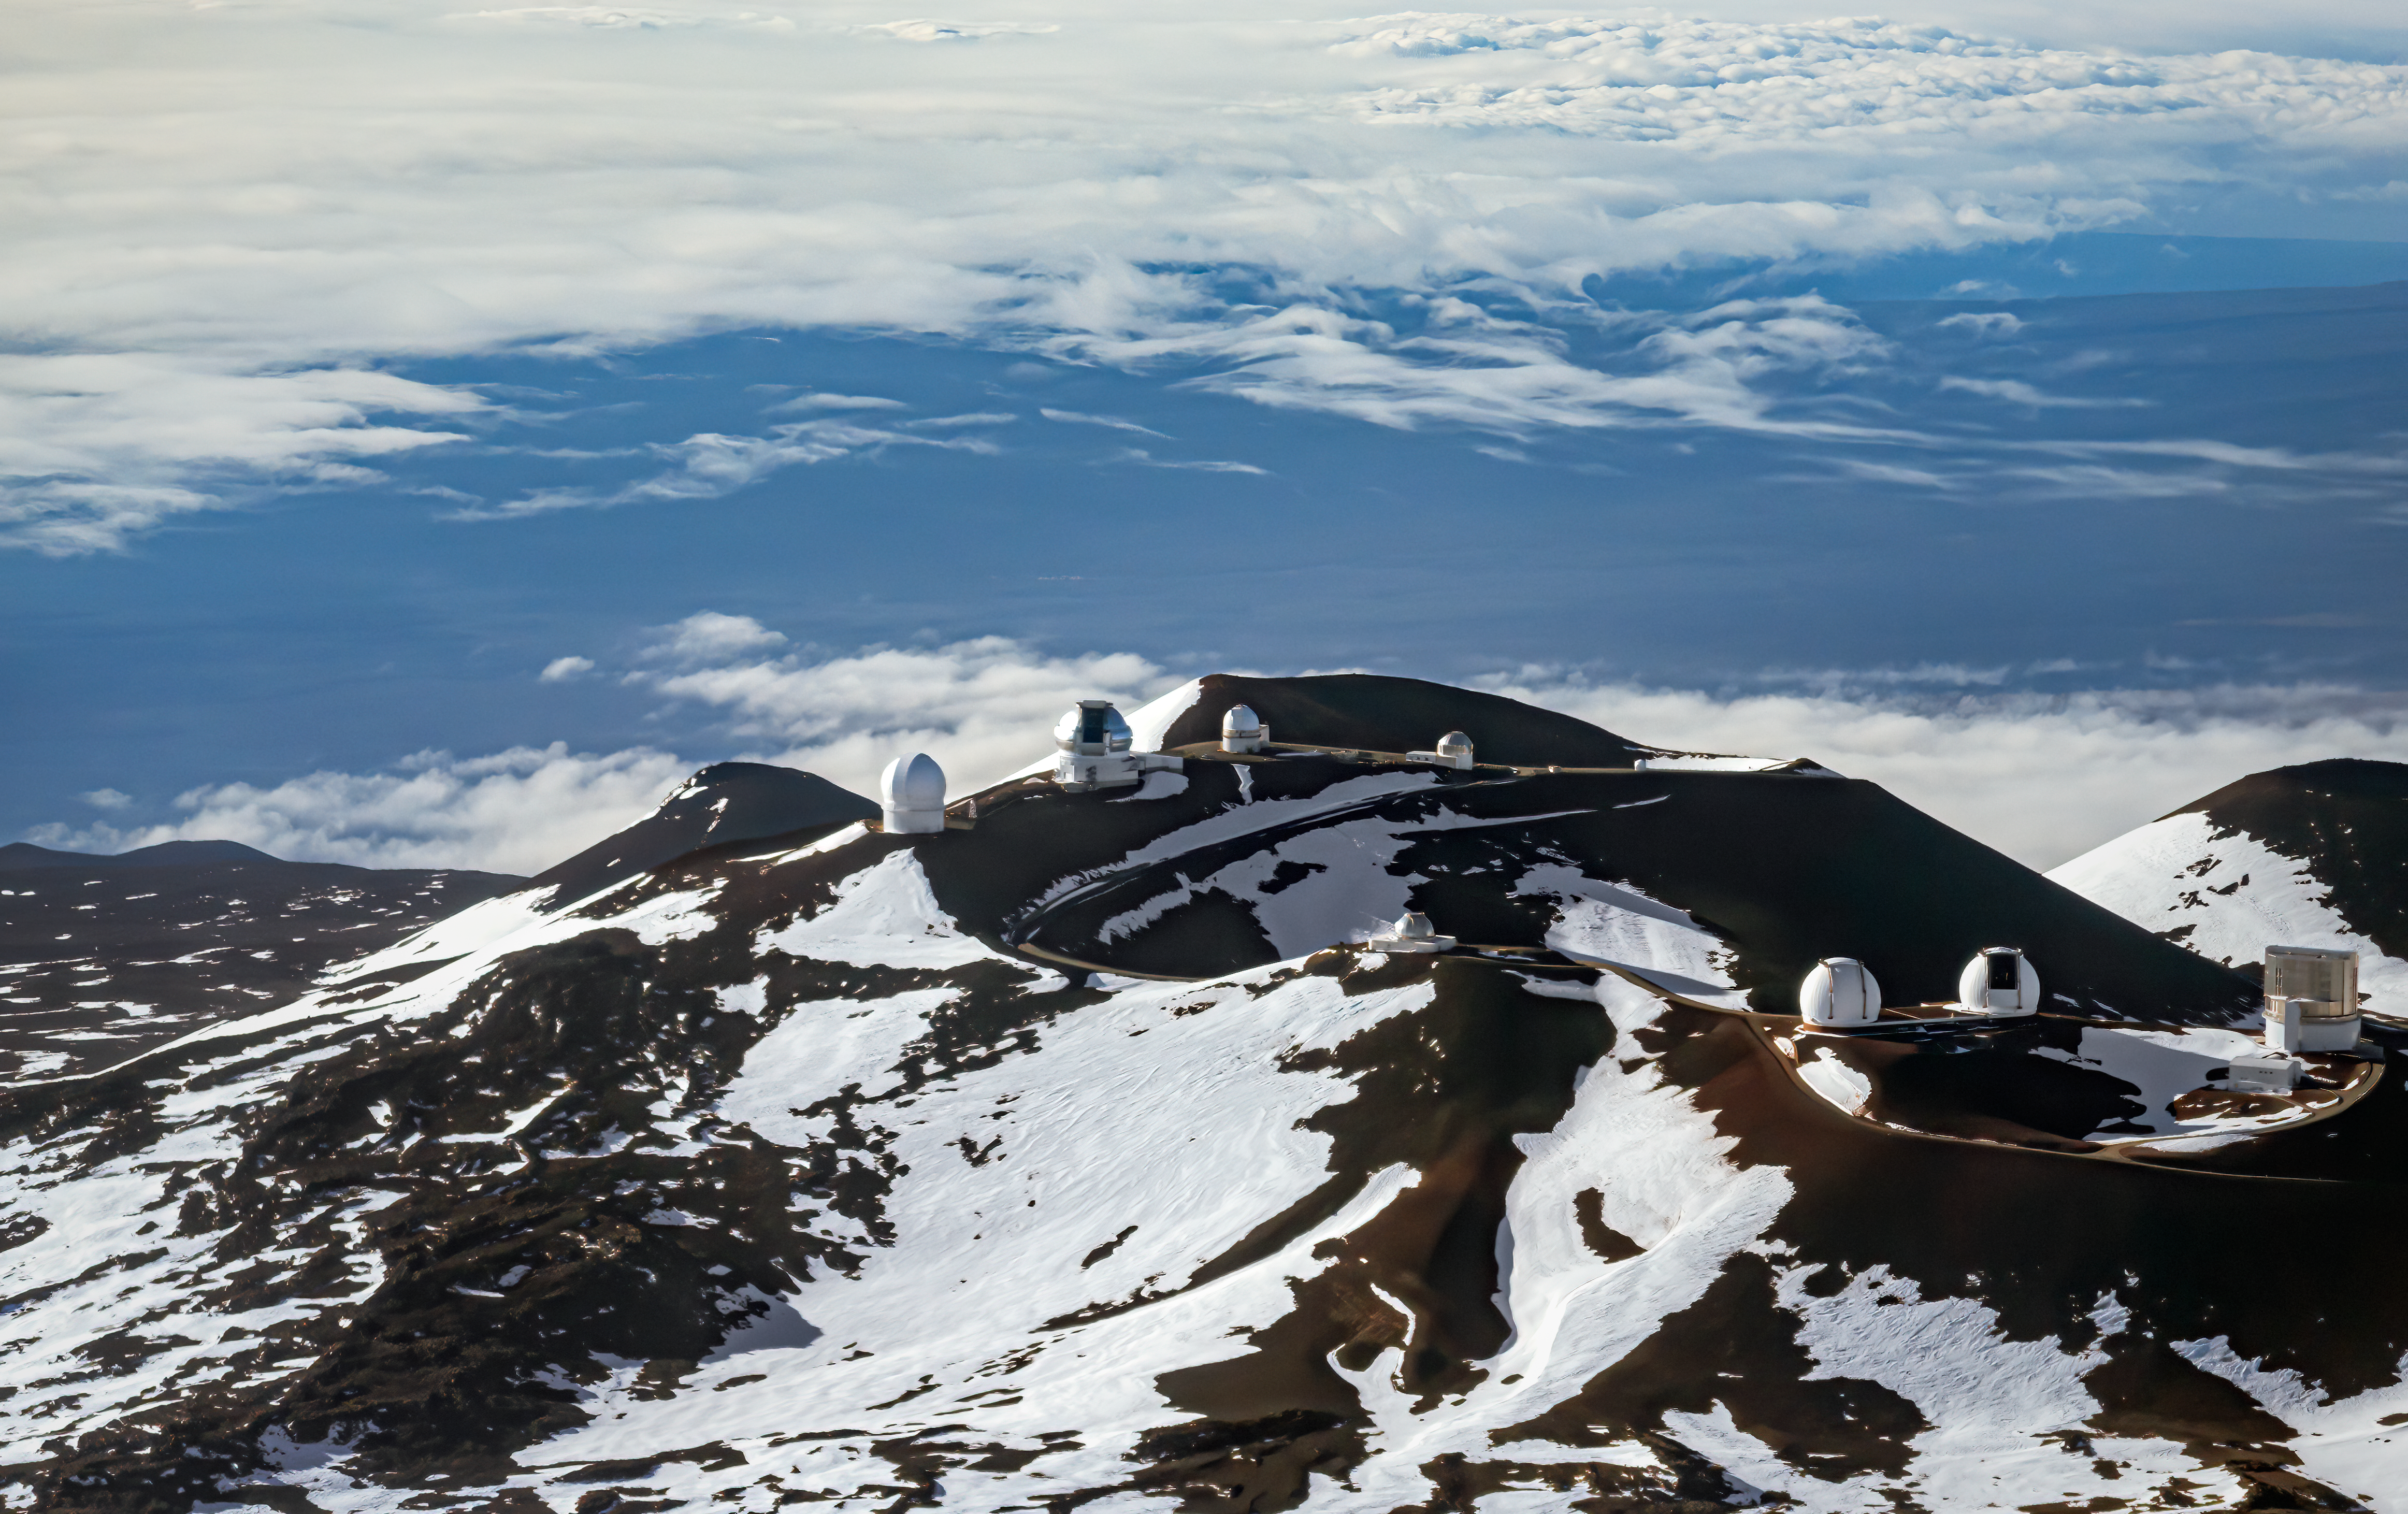

Above the Clouds

This aerial view of the summit area of Maunakea showcases one of the best sites in the world for ground-based astronomy. Against a backdrop of snow and dark volcanic rock, the domes of the Maunakea Observatories harbor some of the world’s most advanced astronomical equipment. These telescopes, including the 8.1-meter Gemini North (the open silver dome on the higher ridge), utilize the high elevation, dark skies, and good weather to observe the Universe in astounding clarity. Despite the occasional snowfall, the air at the summit of Maunakea is extremely dry, making the site perfect for infrared observations — as well as stunning photographs like this one! Gemini North is one of the pair of telescopes that make up the international Gemini Observatory, a Program of NSF NOIRLab.

This photo was taken during an overflight of Maunakea on 28 March 2015 during a collaboration with the W.M. Keck Observatory to test and calibrate the Transponder-Based Aircraft Detector (TBAD) system installed at each telescope. This is why the Gemini North and Keck domes are open even though it is daytime. The purpose of the TBAD system is to protect aircraft from accidental illumination when the laser guide star adaptive optics system is operating.

Credit: International Gemini Observatory/NOIRLab/NSF/AURA/J. Pollard